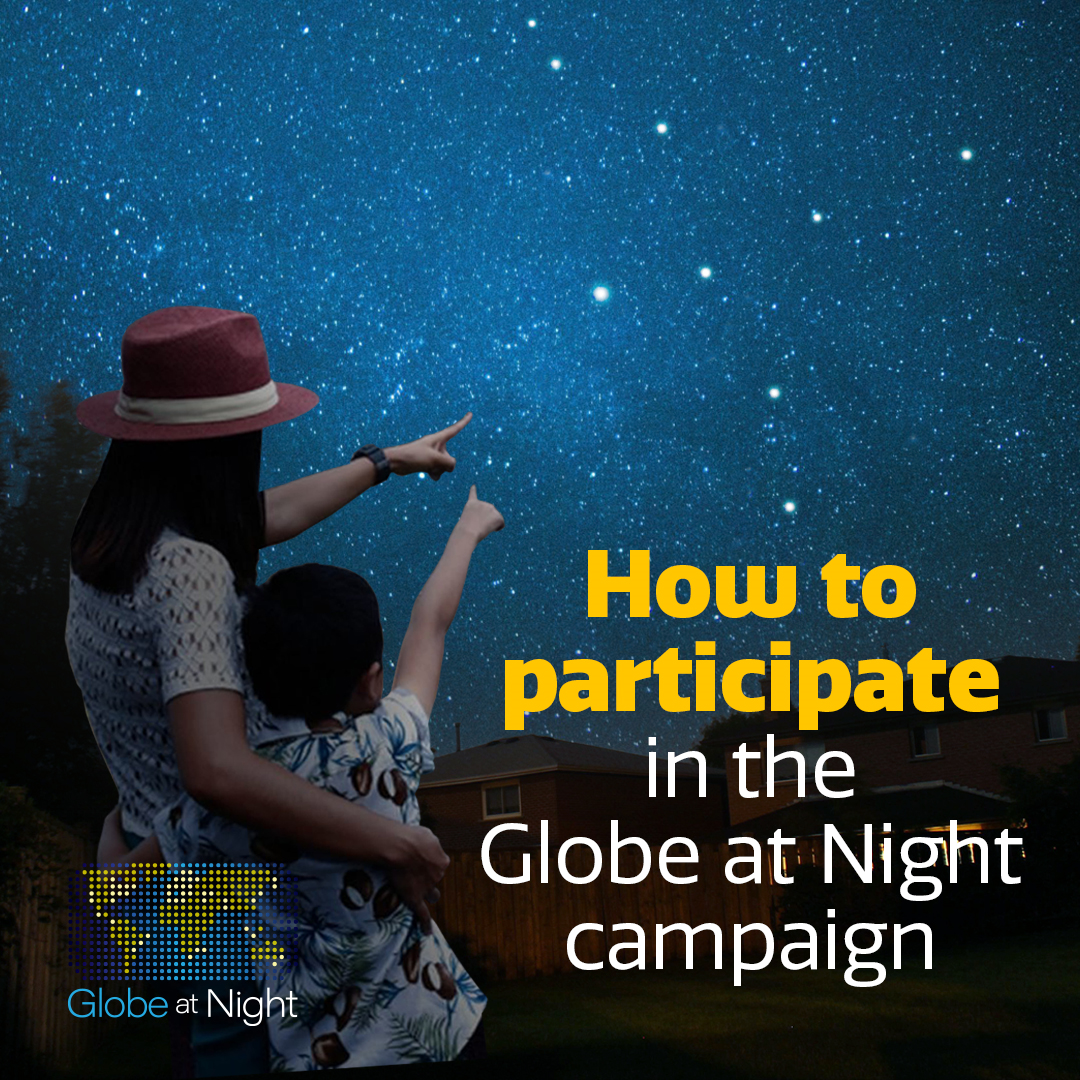

Globe at Night campaign Cygnus graphic

Credit: NOIRLab